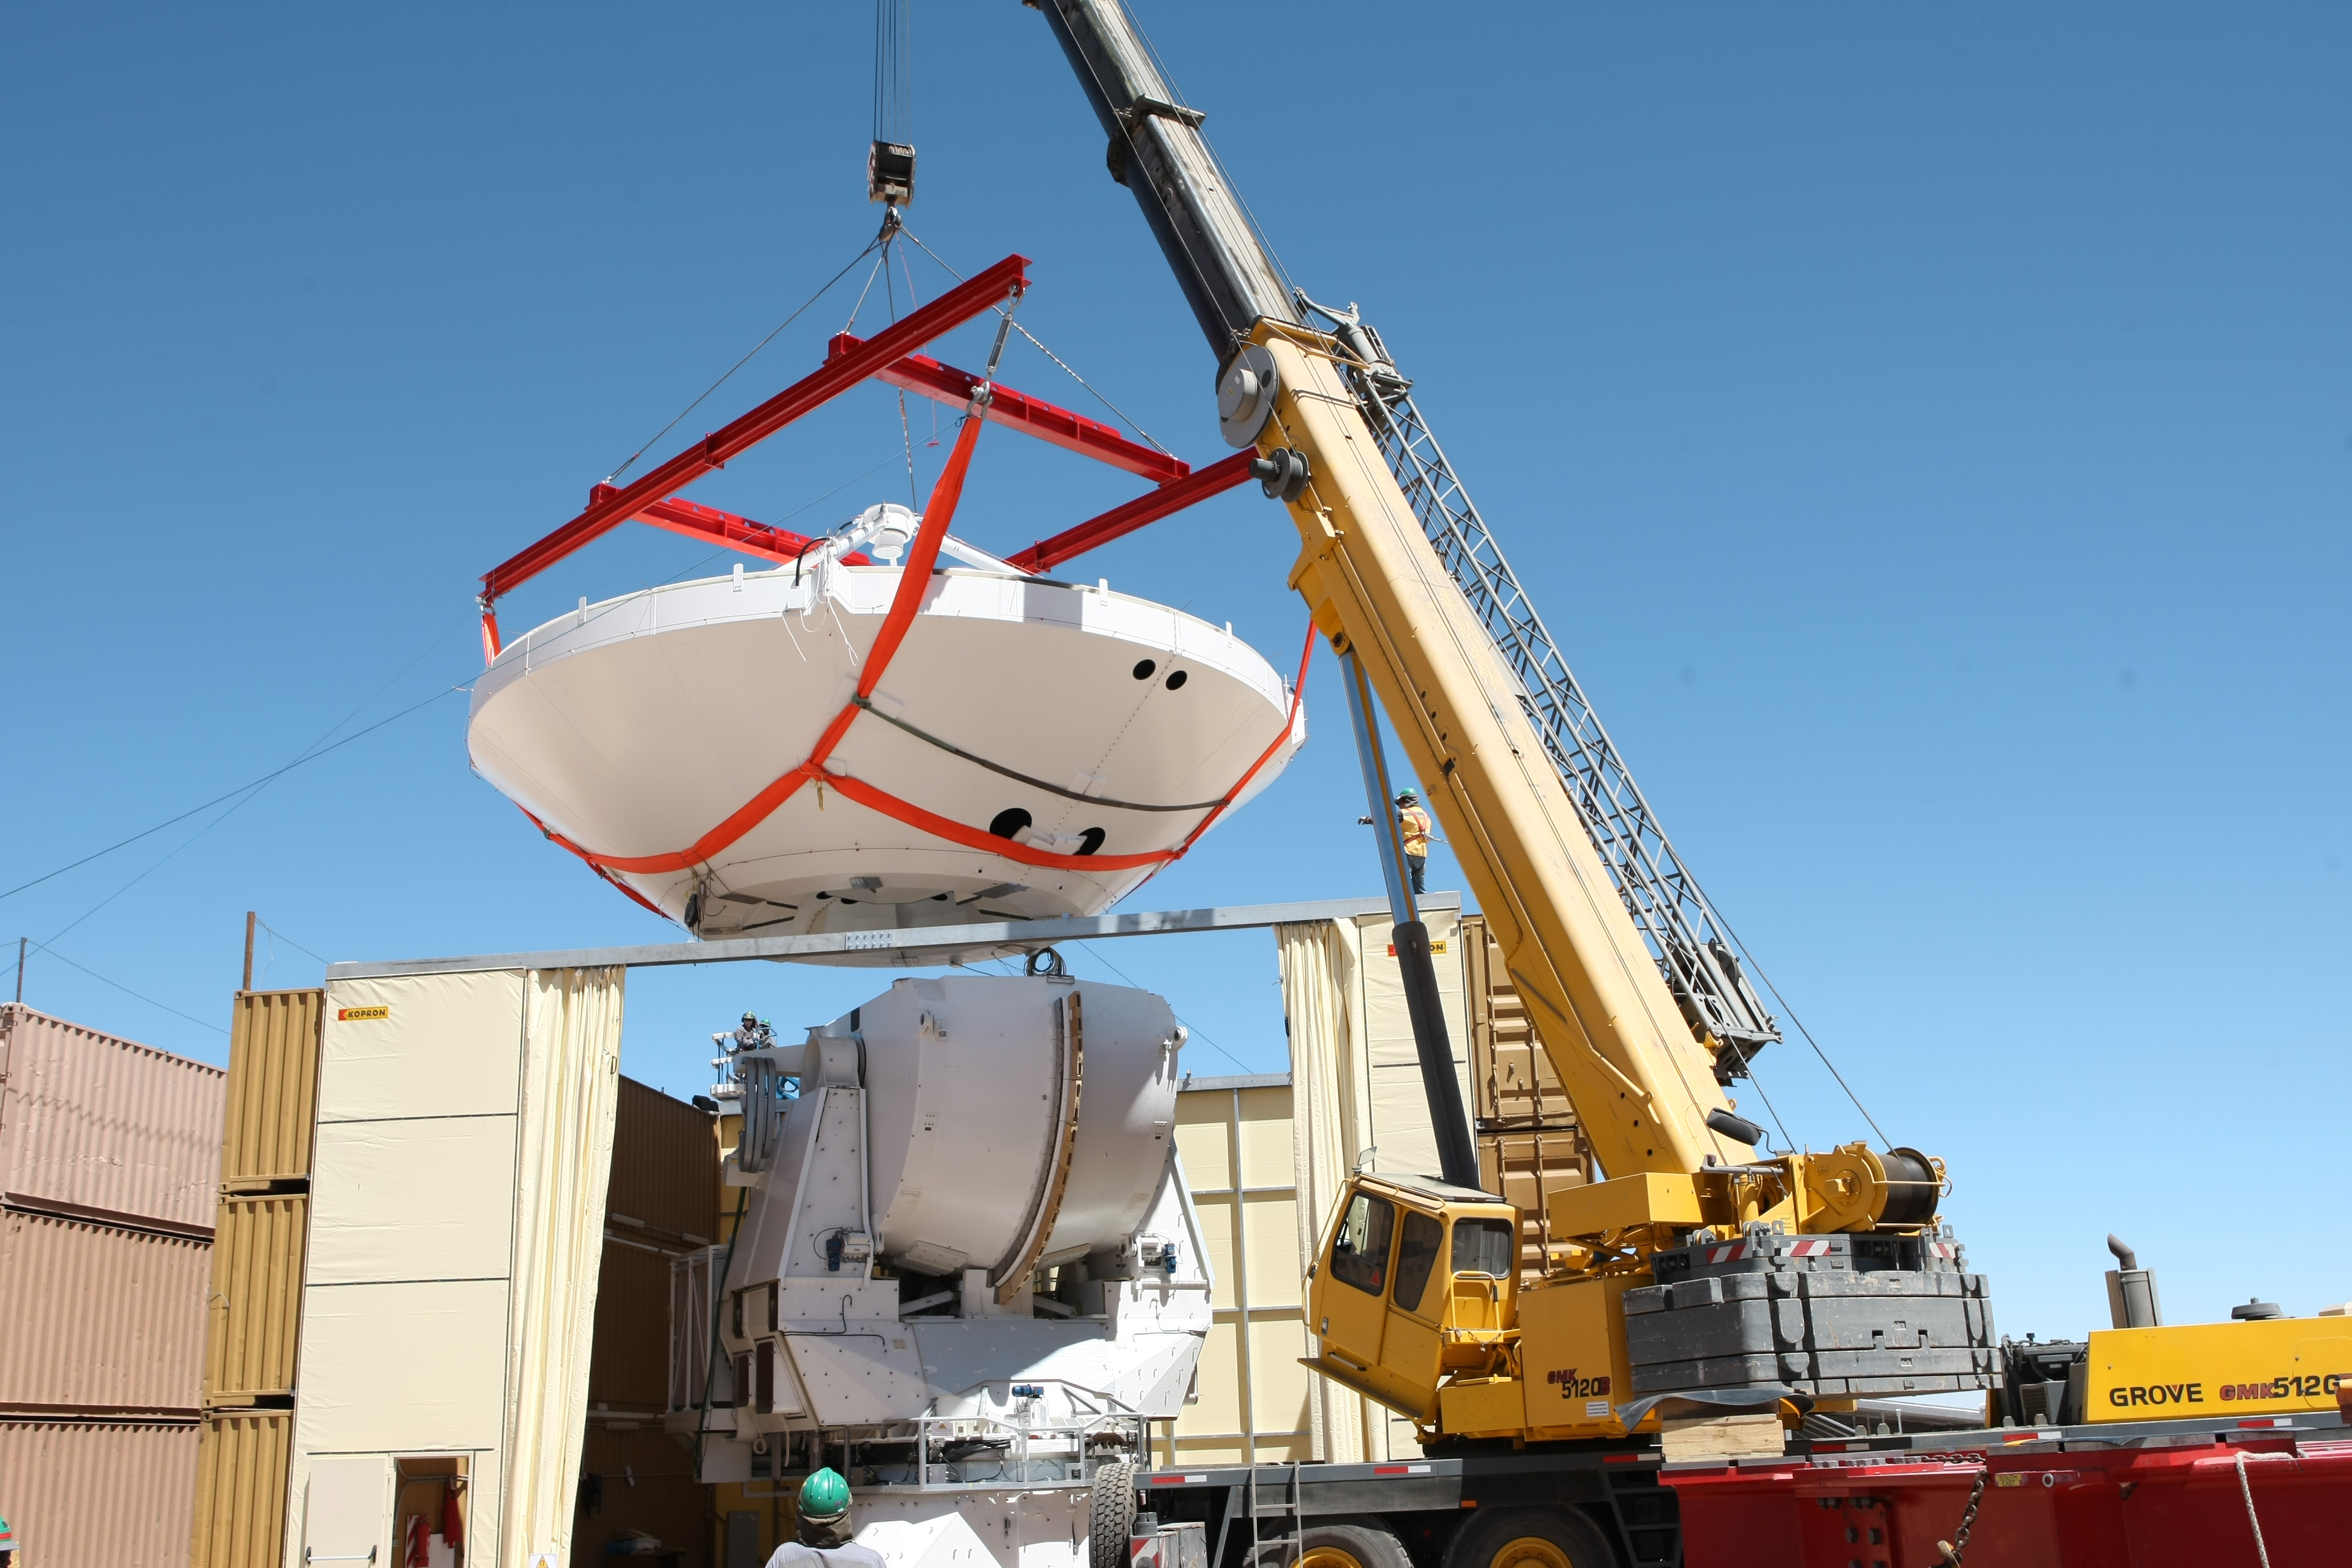

Image of the assembly of the second European antenna

Image of the assembly of the second European antenna for ALMA. ALMA, the largest ground-based astronomy project in existence, will ultimately be comprised of a giant array of 12-m submillimeter quality antennas.

Credit: ESO